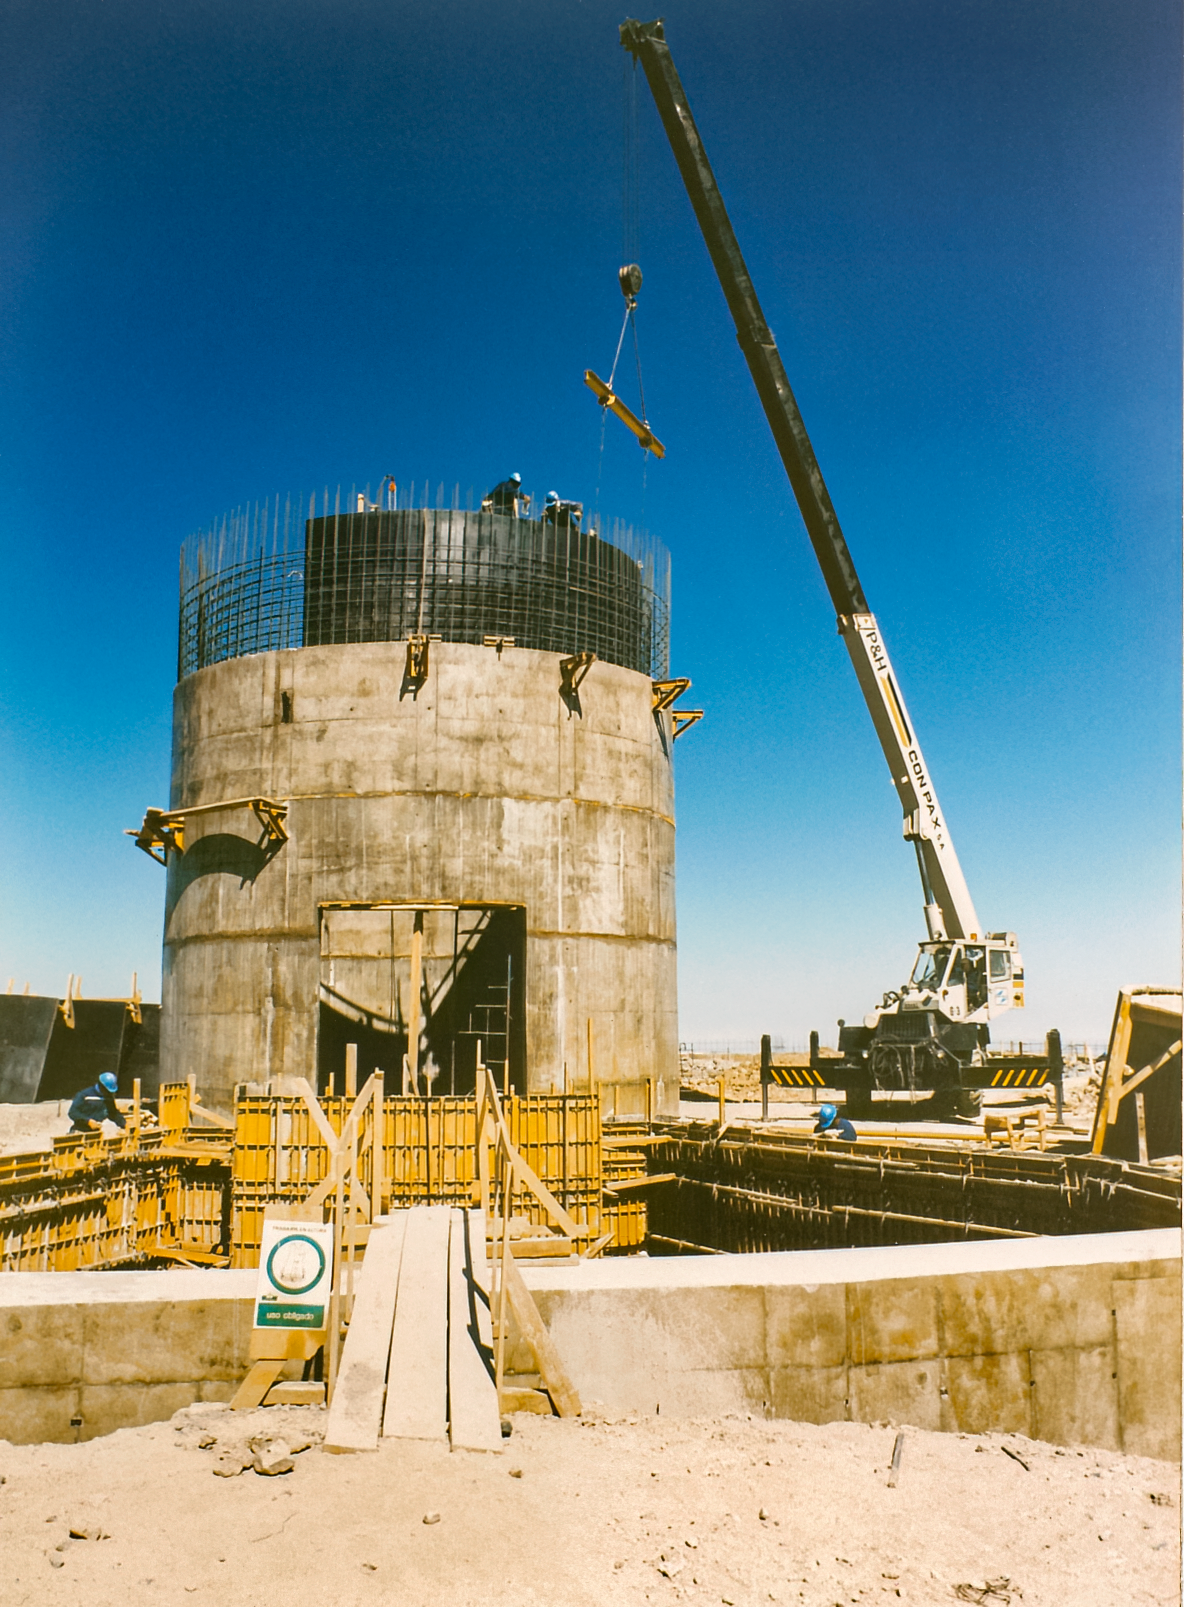

Gemini South Construction

Early construction of the Gemini South telescope in 1996 on Cerro Pachón.

Credit: International Gemini Observatory/NOIRLab/NSF/AURA